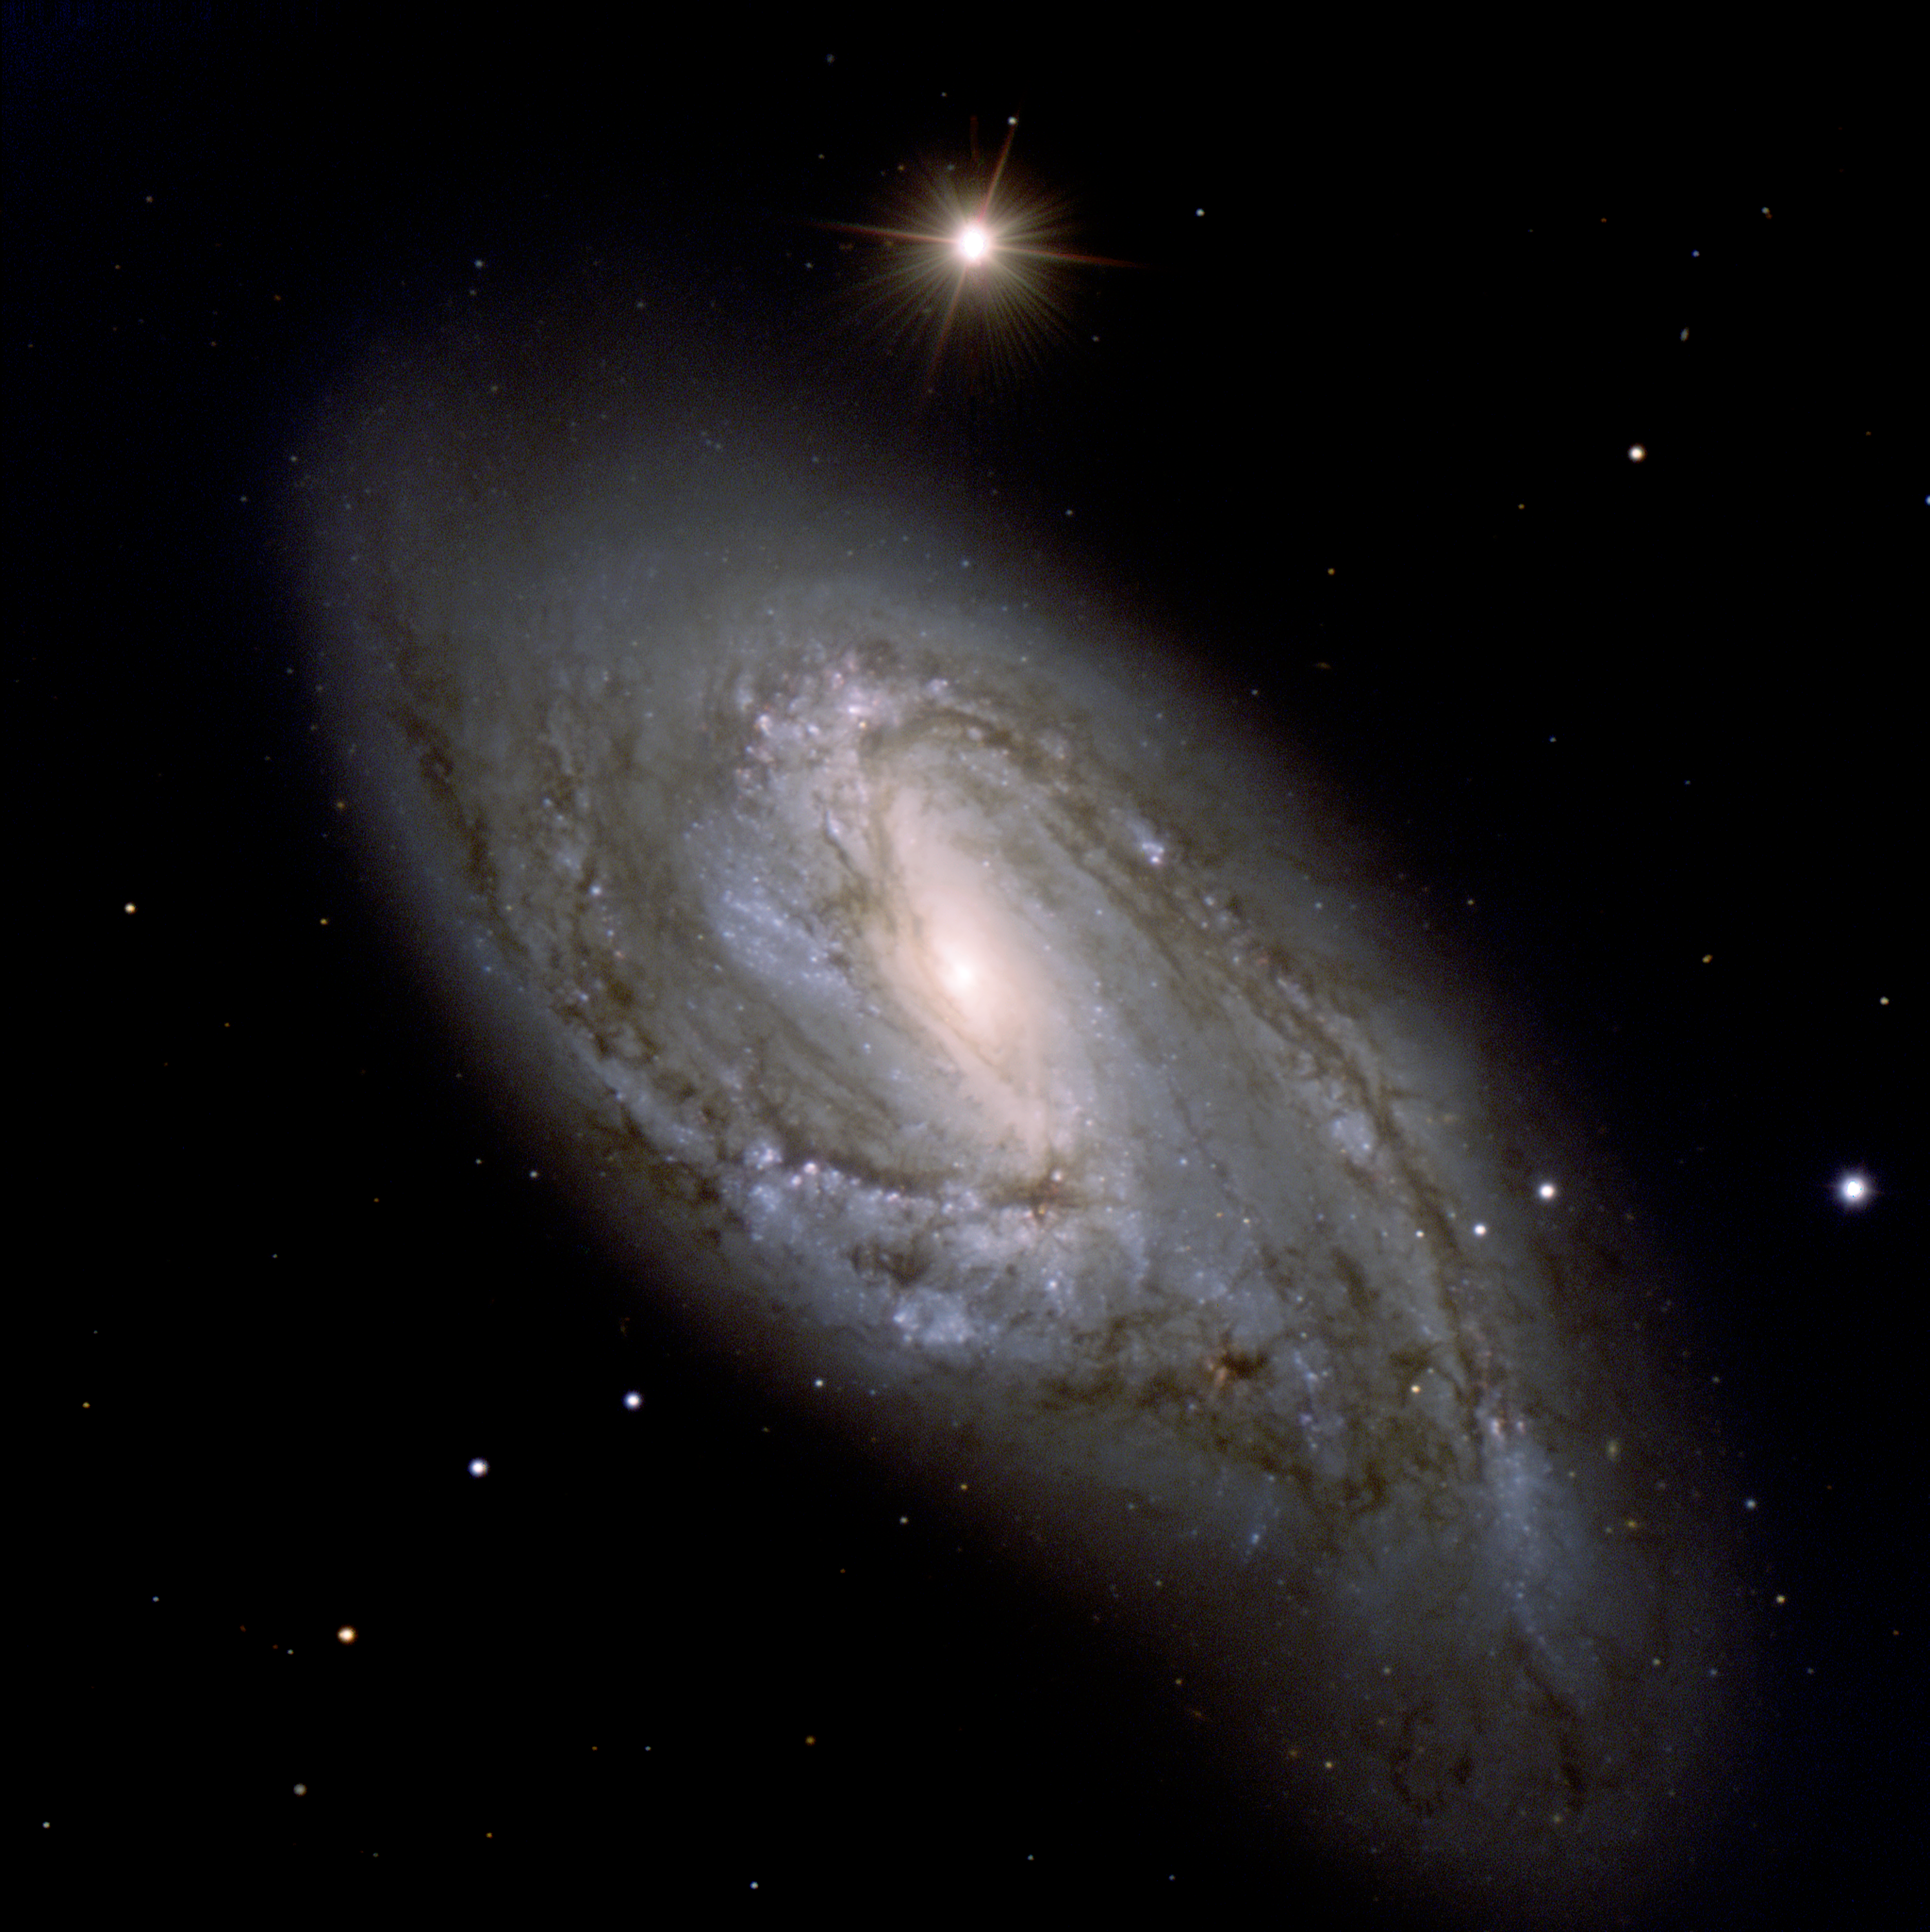

A dusty beauty

NGC 3627, also known as Messier 66, i.e. it is the 66th object in the famous catalogue of nebulae by French astronomer Charles Messier (1730 - 1817). It is located in the constellation Leo (The Lion).

NGC 3627 is a beautiful spiral with a well-developed central bulge. It also displays large-scale dust lanes. Many regions of warm hydrogen gas are seen throughout the disc of this galaxy. The latter regions are being ionised by radiation from clusters of newborn stars. Very active star-formation is most likely also occurring in the nuclear regions of NGC 3627.

The galaxy forms, together with its neighbours M 65 and NGC 3628, the so-called "Leo Triplet" ; they are located at a distance of about 35 million light-years. M 66 is the largest of the three. Its spiral arms appear distorted and displaced above the main plane of the galaxy. The asymmetric appearance is most likely due to gravitational interaction with its neighbours.

This photo of the spiral galaxy M 66 (or NGC 3627) was obtained with the FORS1 and FORS2 multi-mode instruments (at VLT MELIPAL and YEPUN, respectively) on December 16-18, 2001. It is a composite of three exposures in different wavebands. North is towards upper left, West towards upper right.

Credit: ESO/P. Barthel